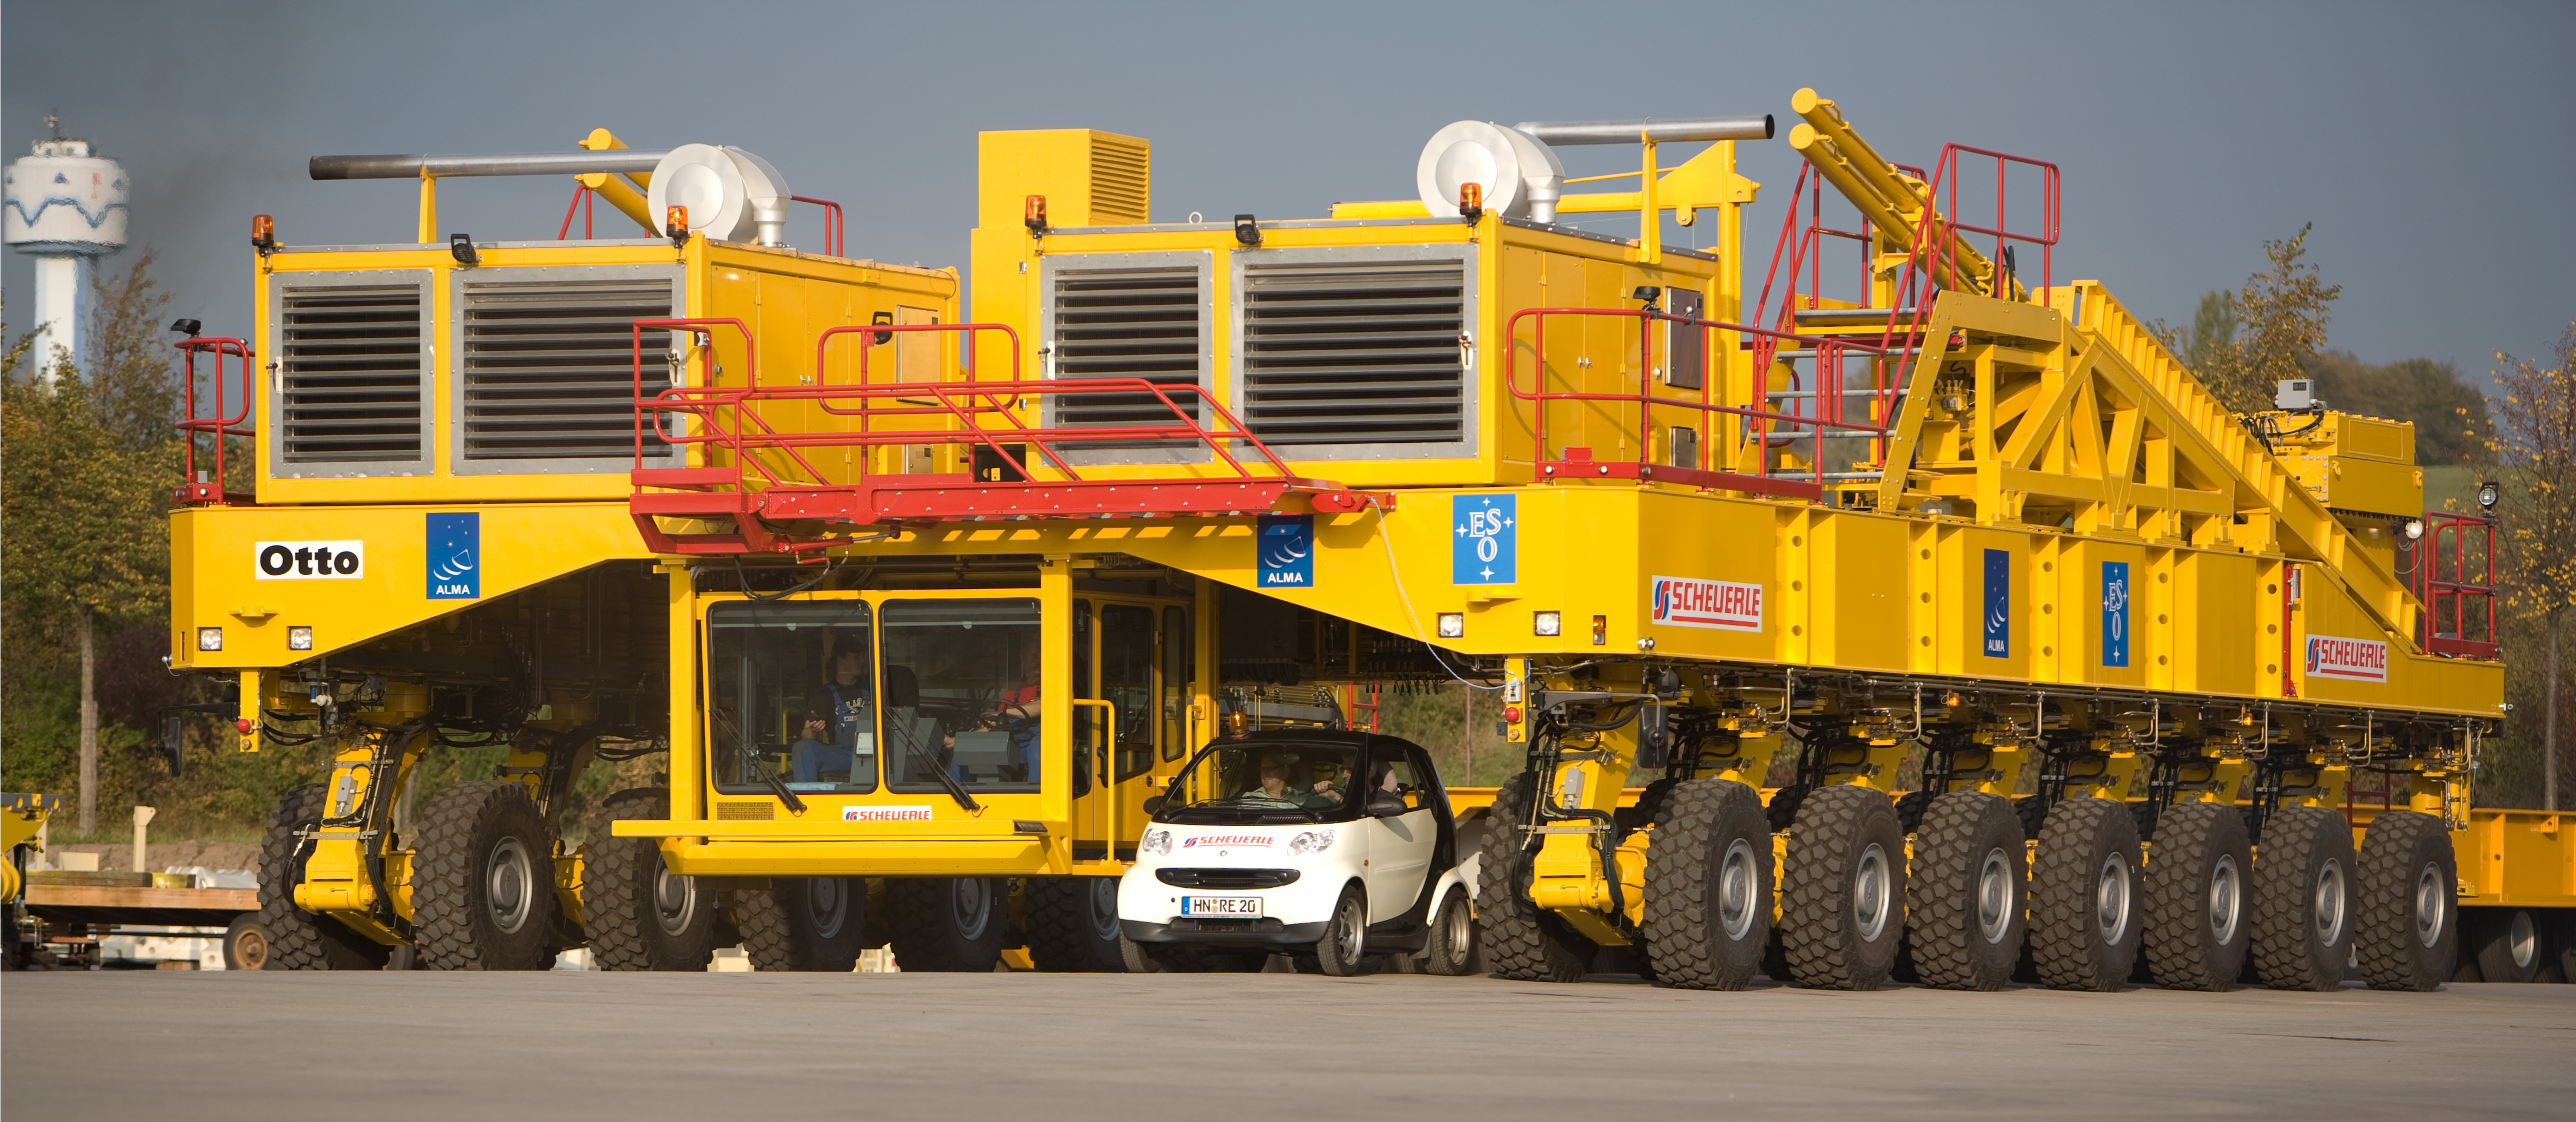

The ALMA antenna transporter

With a size of 10 meters wide, 20 meters long and 6 meters high, the ALMA antenna transporter is a real colossus. Image taken October 2007.

Credit: ESO